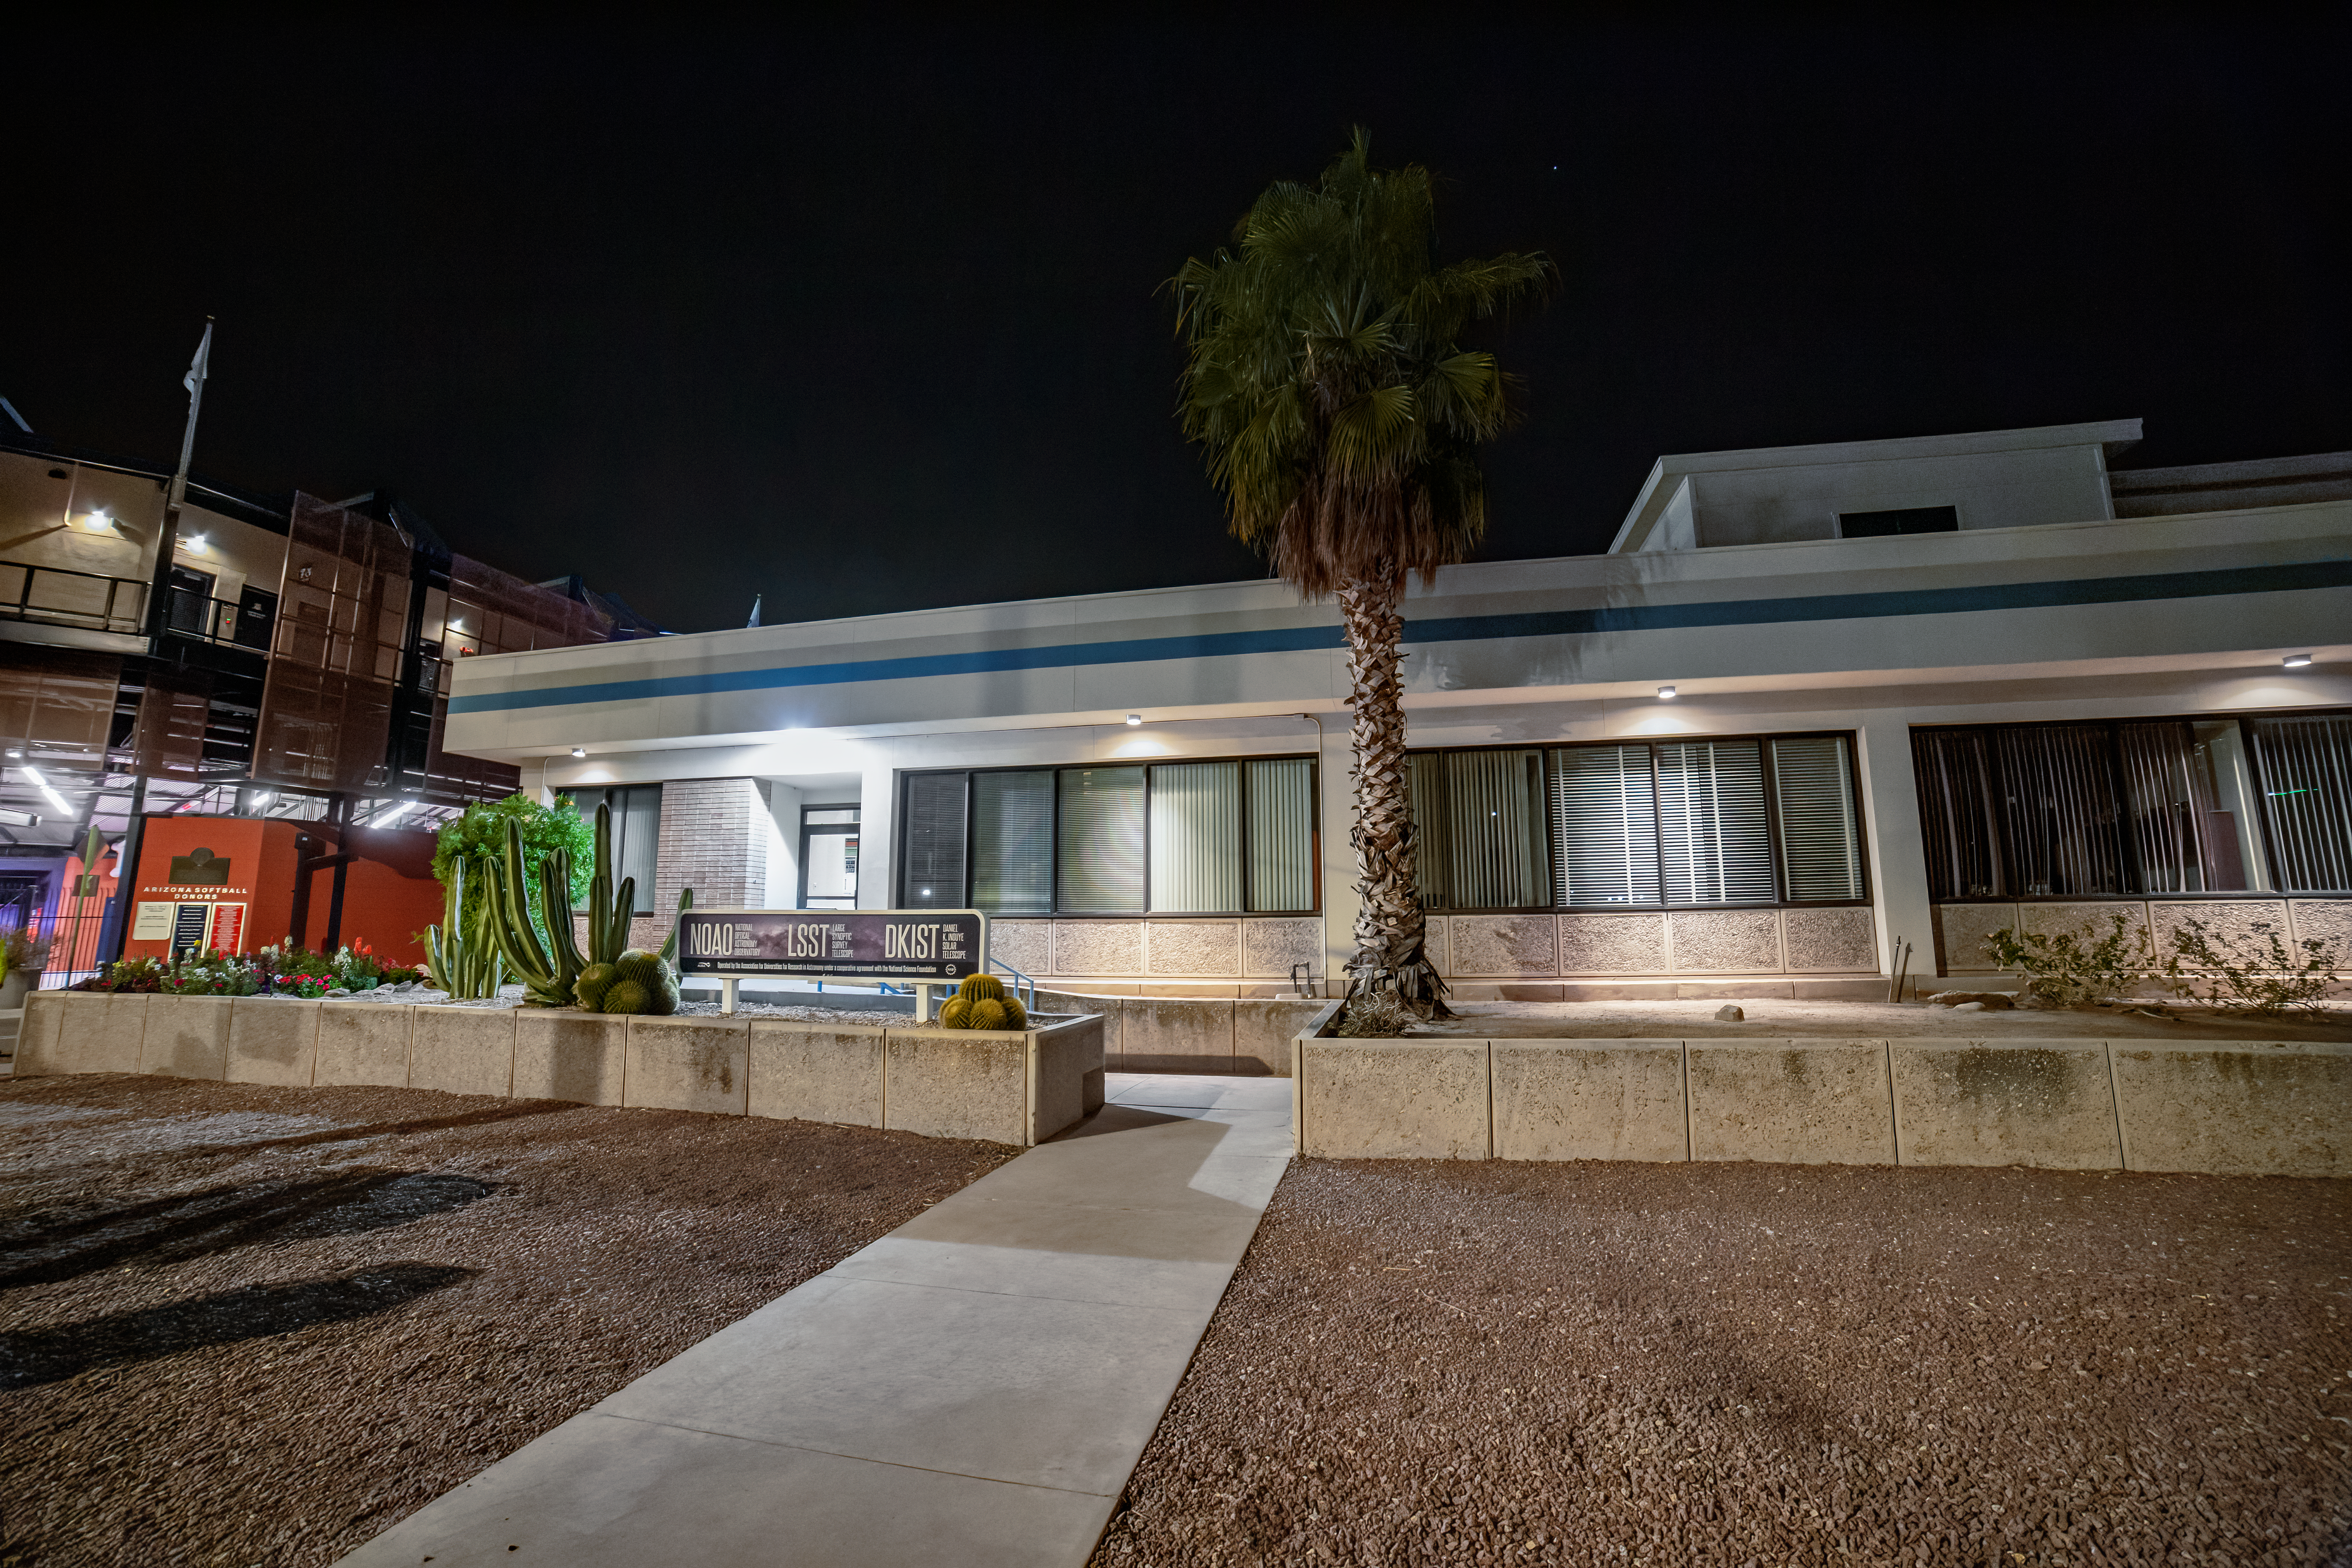

NOIRLab HQ East Entrance

The NOIRLab HQ east entrance in Tucson, Arizona.

( Formerly known as NOAO. )

Credit: NOIRLab/NSF/AURA/T. Slovinský